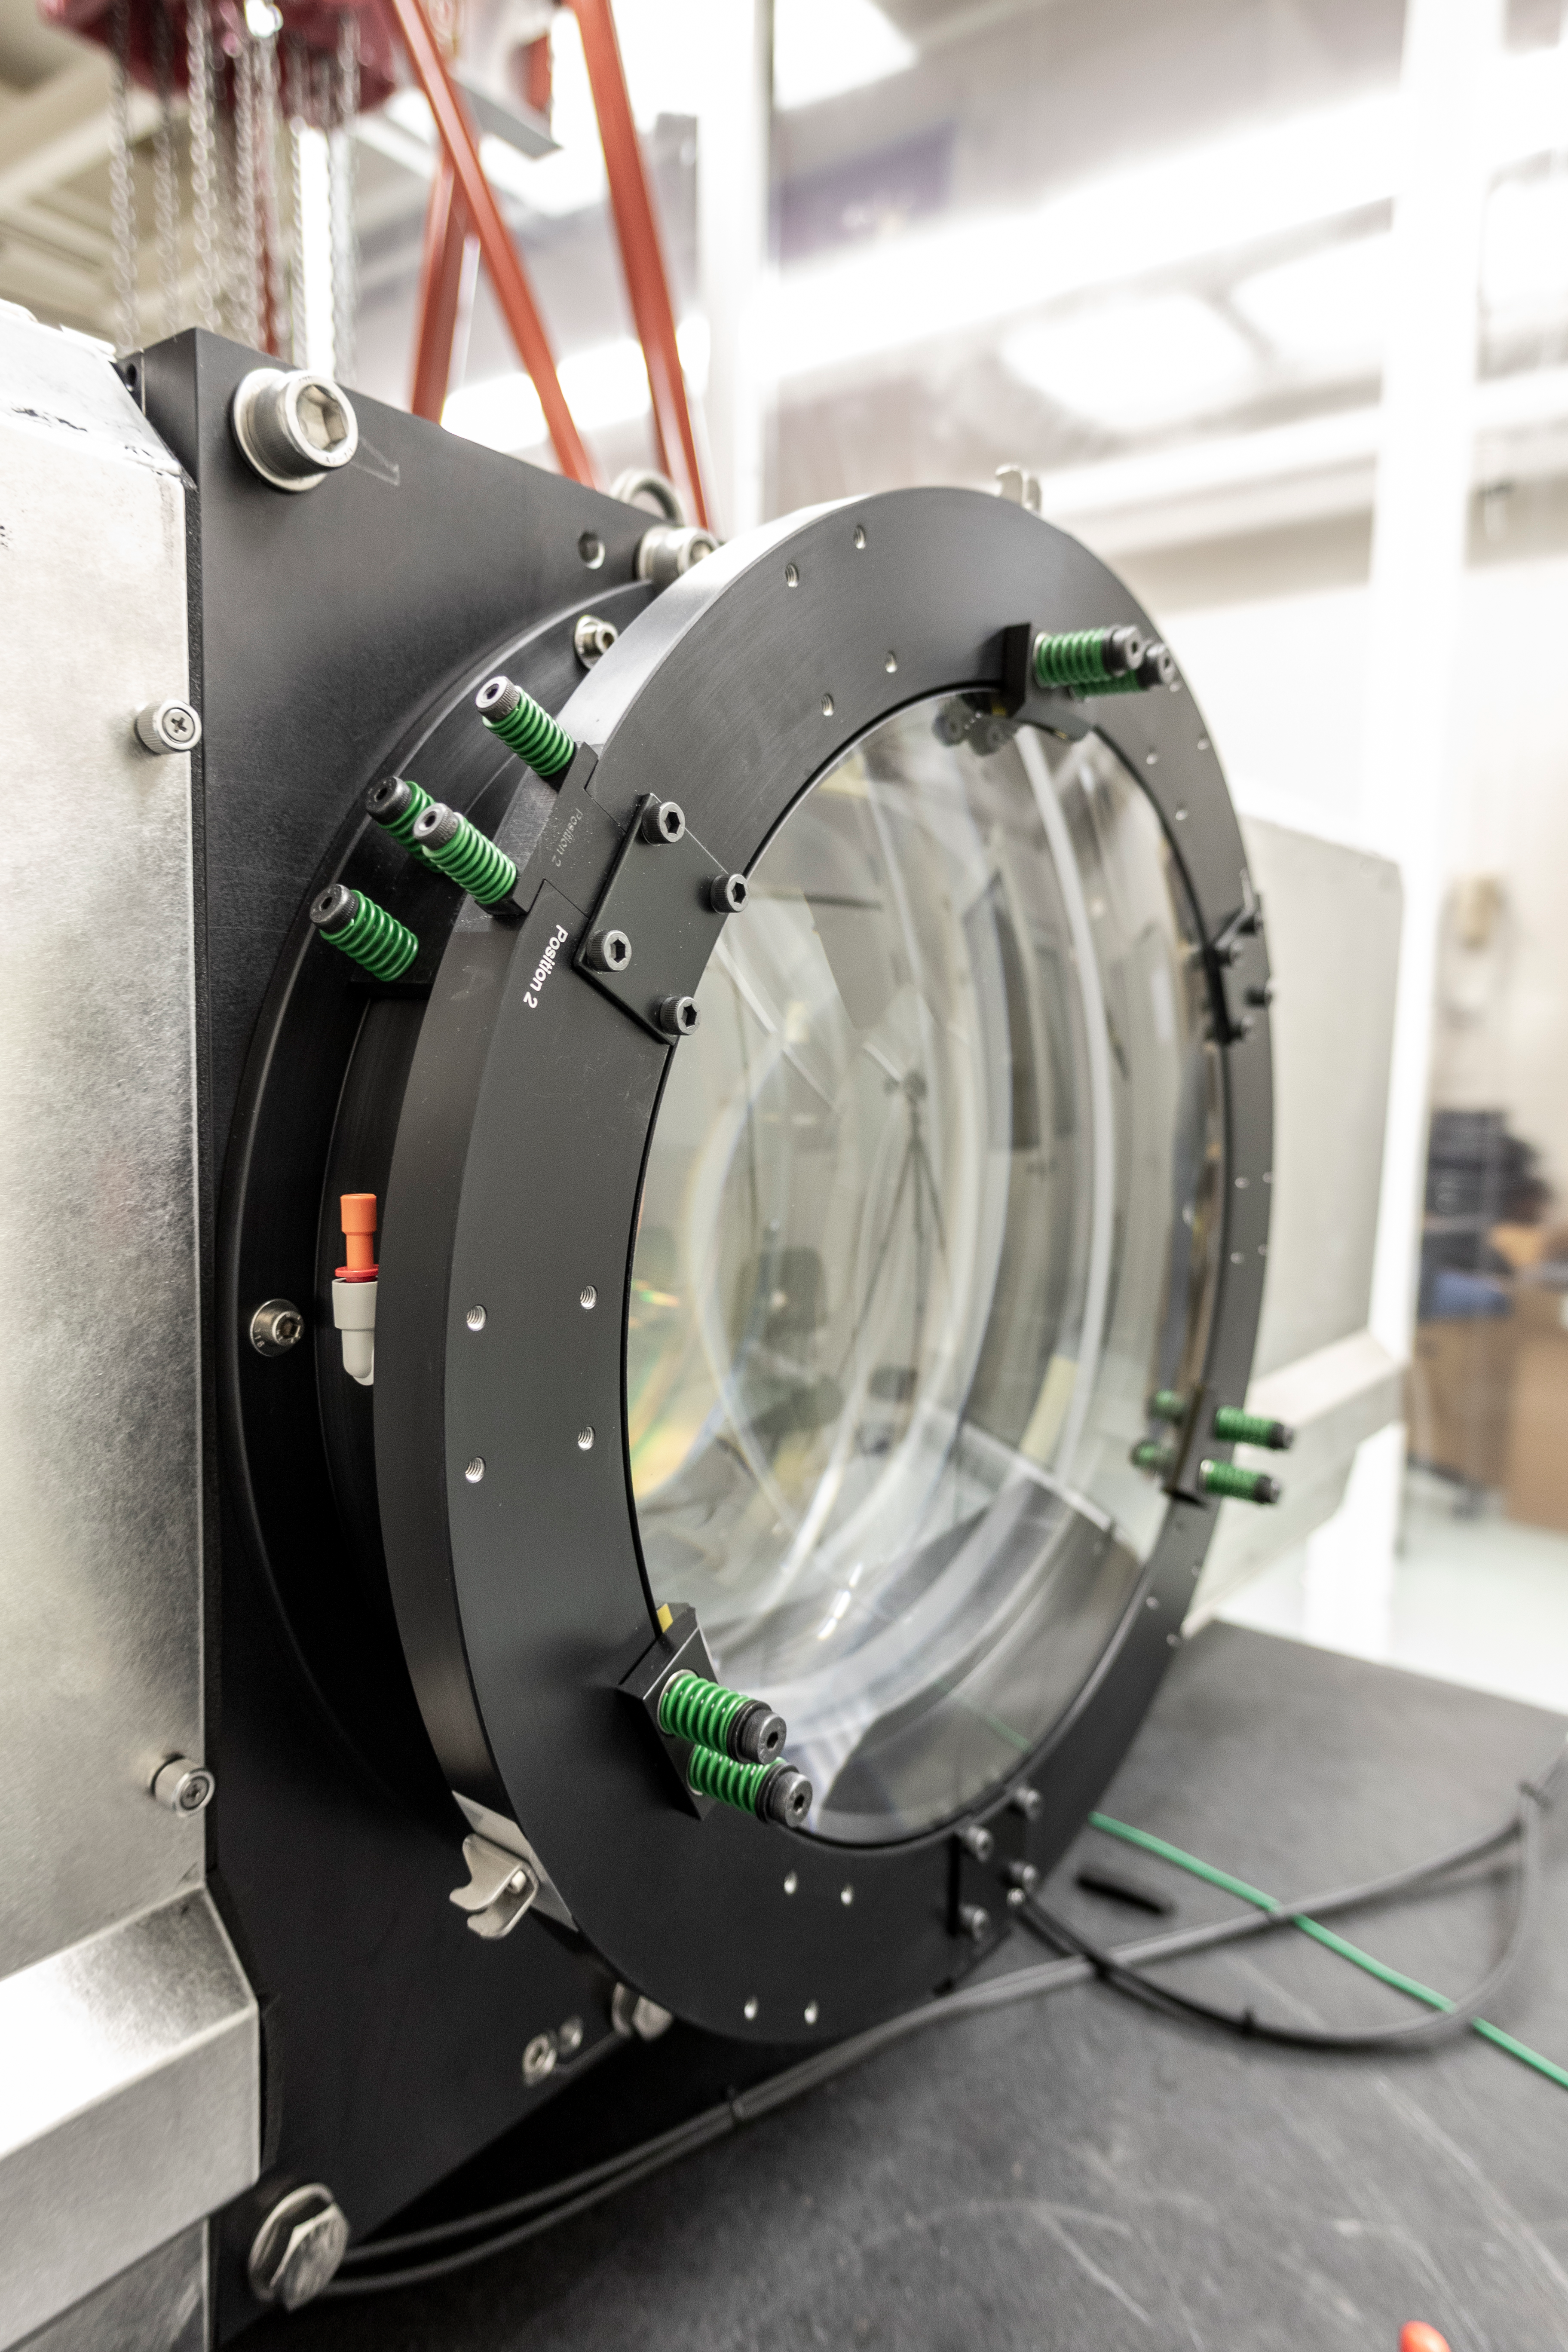

Rubin Obs Com Cam

The Rubin Observatory Commissioning Camera (ComCam) is currently in the testing lab at the Rubin Obs Project Office in Tucson, AZ. Electro-optical testing is now complete, and the current focus is on software testing. From the control software that allows remote operation of the camera, to the pipelines that read out the camera data and send it to NSCA for processing--the whole process will need to be tested and verified here in Tucson before the camera is packed for shipping.

Credit: Rubin Observatory/NSF/AURA